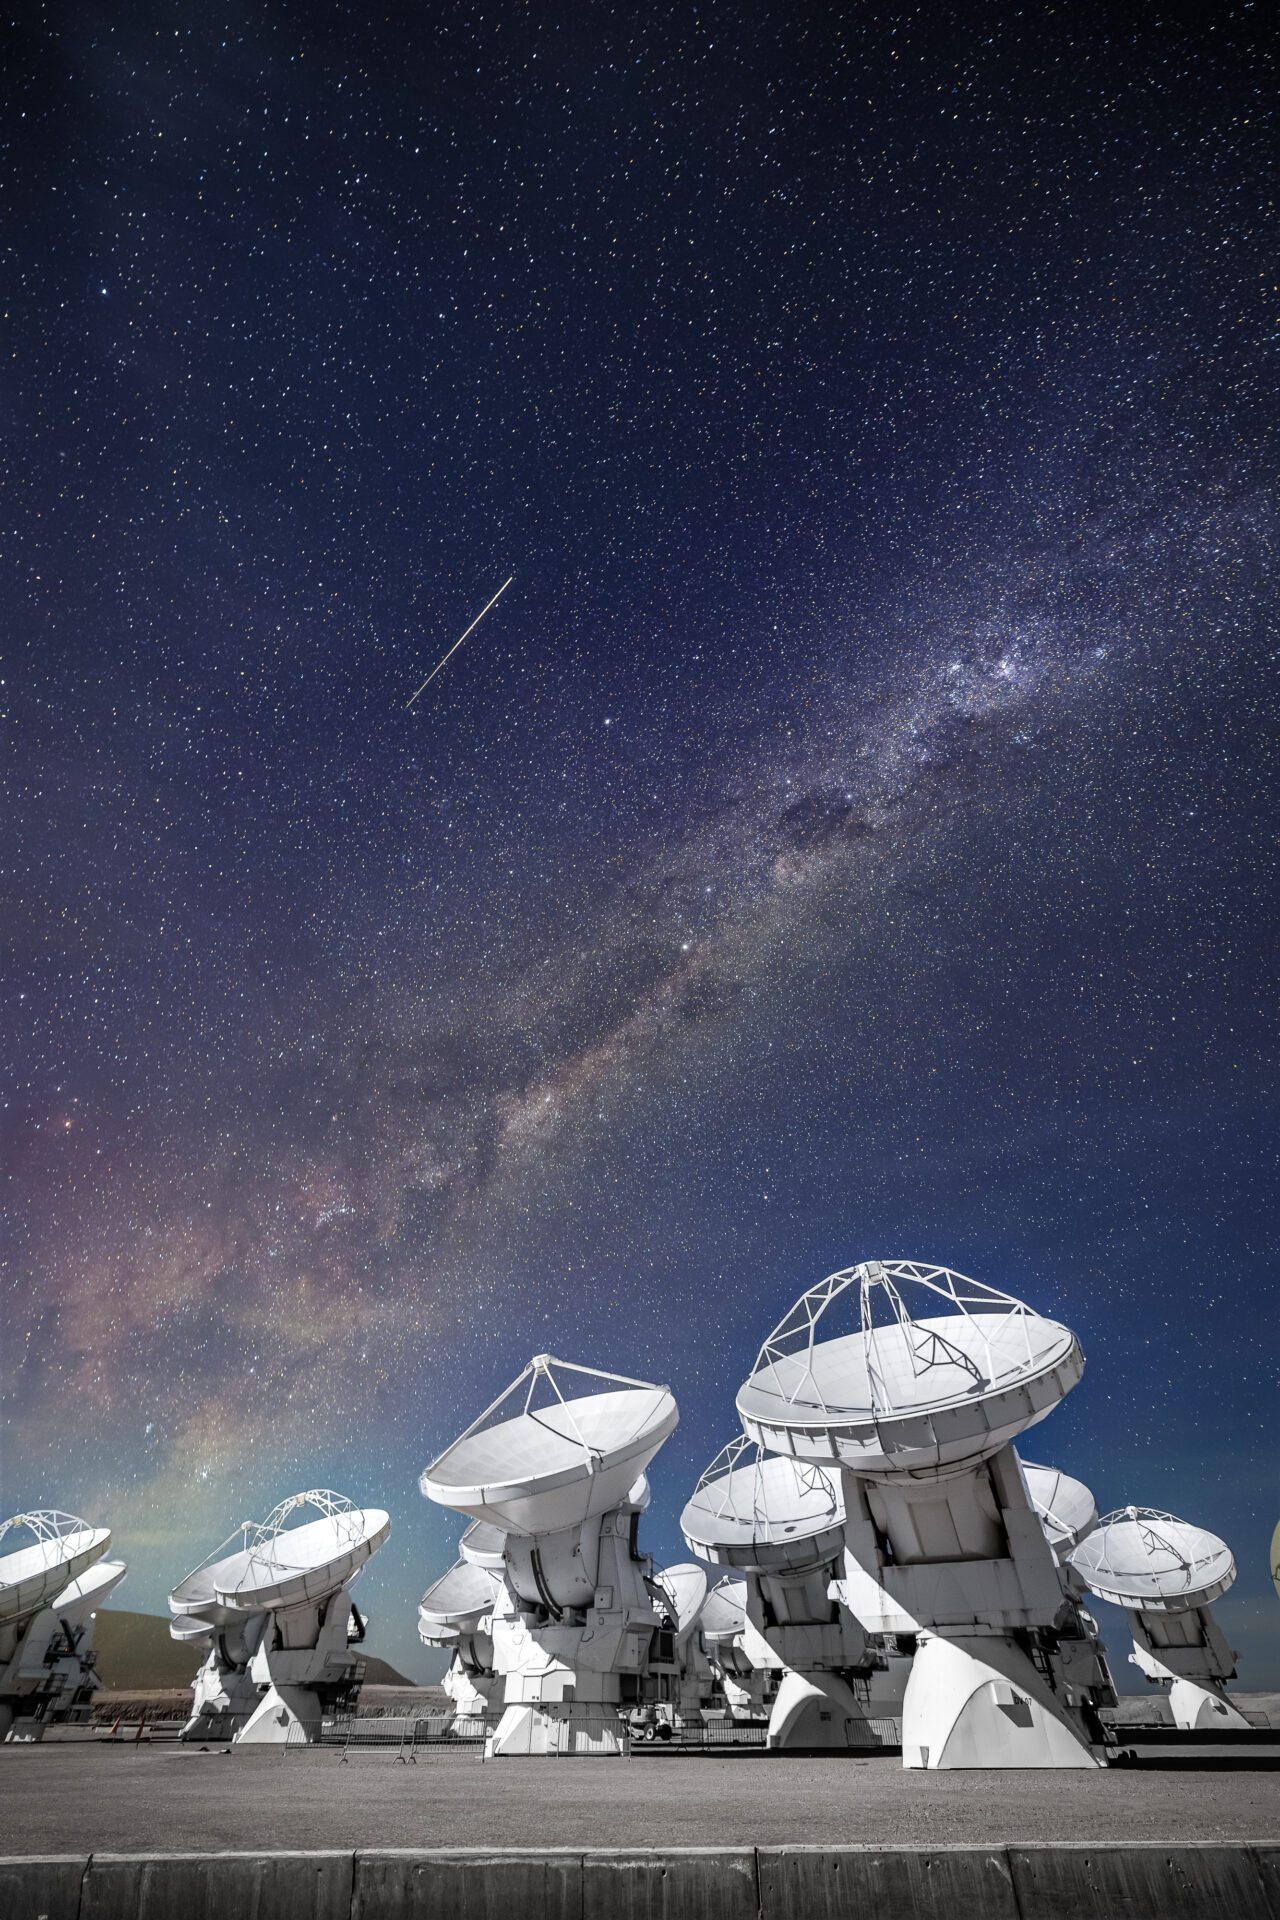

ALMA Antennas

ALMA antennas observing the Cosmos, with a beautiful view of the Milky Way emerging. A meteor appeared during the capture.

Credit: Alex Pérez